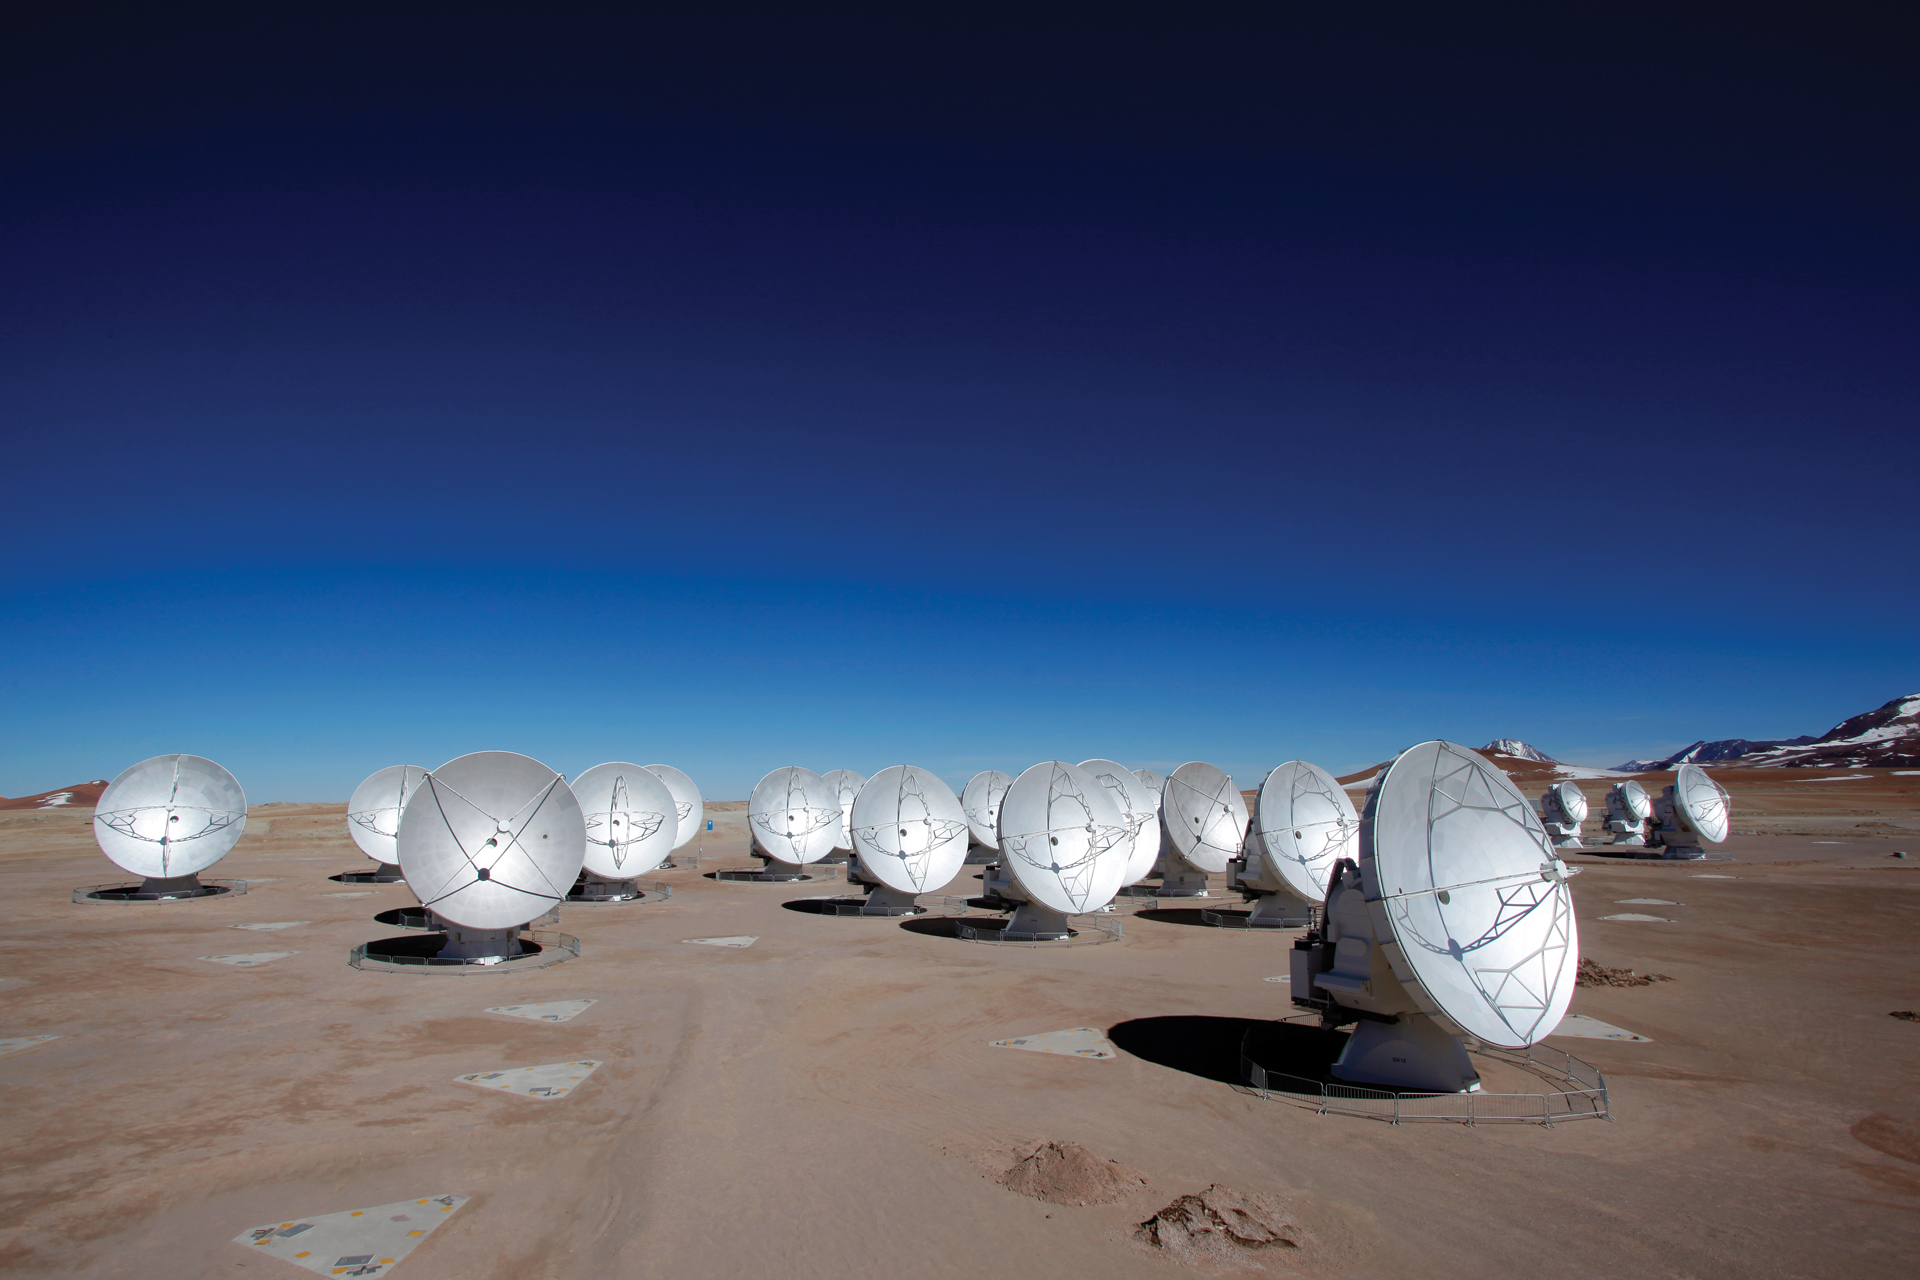

ALMA’s Central Array on the Chajnantor plains

The Atacama Large Millimeter/submillimeter Array (ALMA) sits on the Chajnantor plains nearly 5,000 m above sea level and currently has 66 high precision antennas working together at millimeter and submillimeter wavelengths. There are three different types of antennas (European, North American, and Japanese antennas) found in ALMA that can be distinguished by the design of the wire on the main dish. The European antennas have simple wiring with no pattern underneath it. The wiring touches the edges of the dish and shaped like an X. On the other hand, the wiring of the Japanese antennas do not touch the edges of the dish, are shaped like lowercase-T and have a triangular-like pattern under the end of each wire. The wiring of the North American antennas also appears in the shape of a lowercase-T, however it is larger than the Japanese Antenna’s wiring since it touches the edge of the dish. There is also a triangular pattern found underneath the entire wire of the antenna.

Credit: C. Padilla, NRAO/AUI/NSF